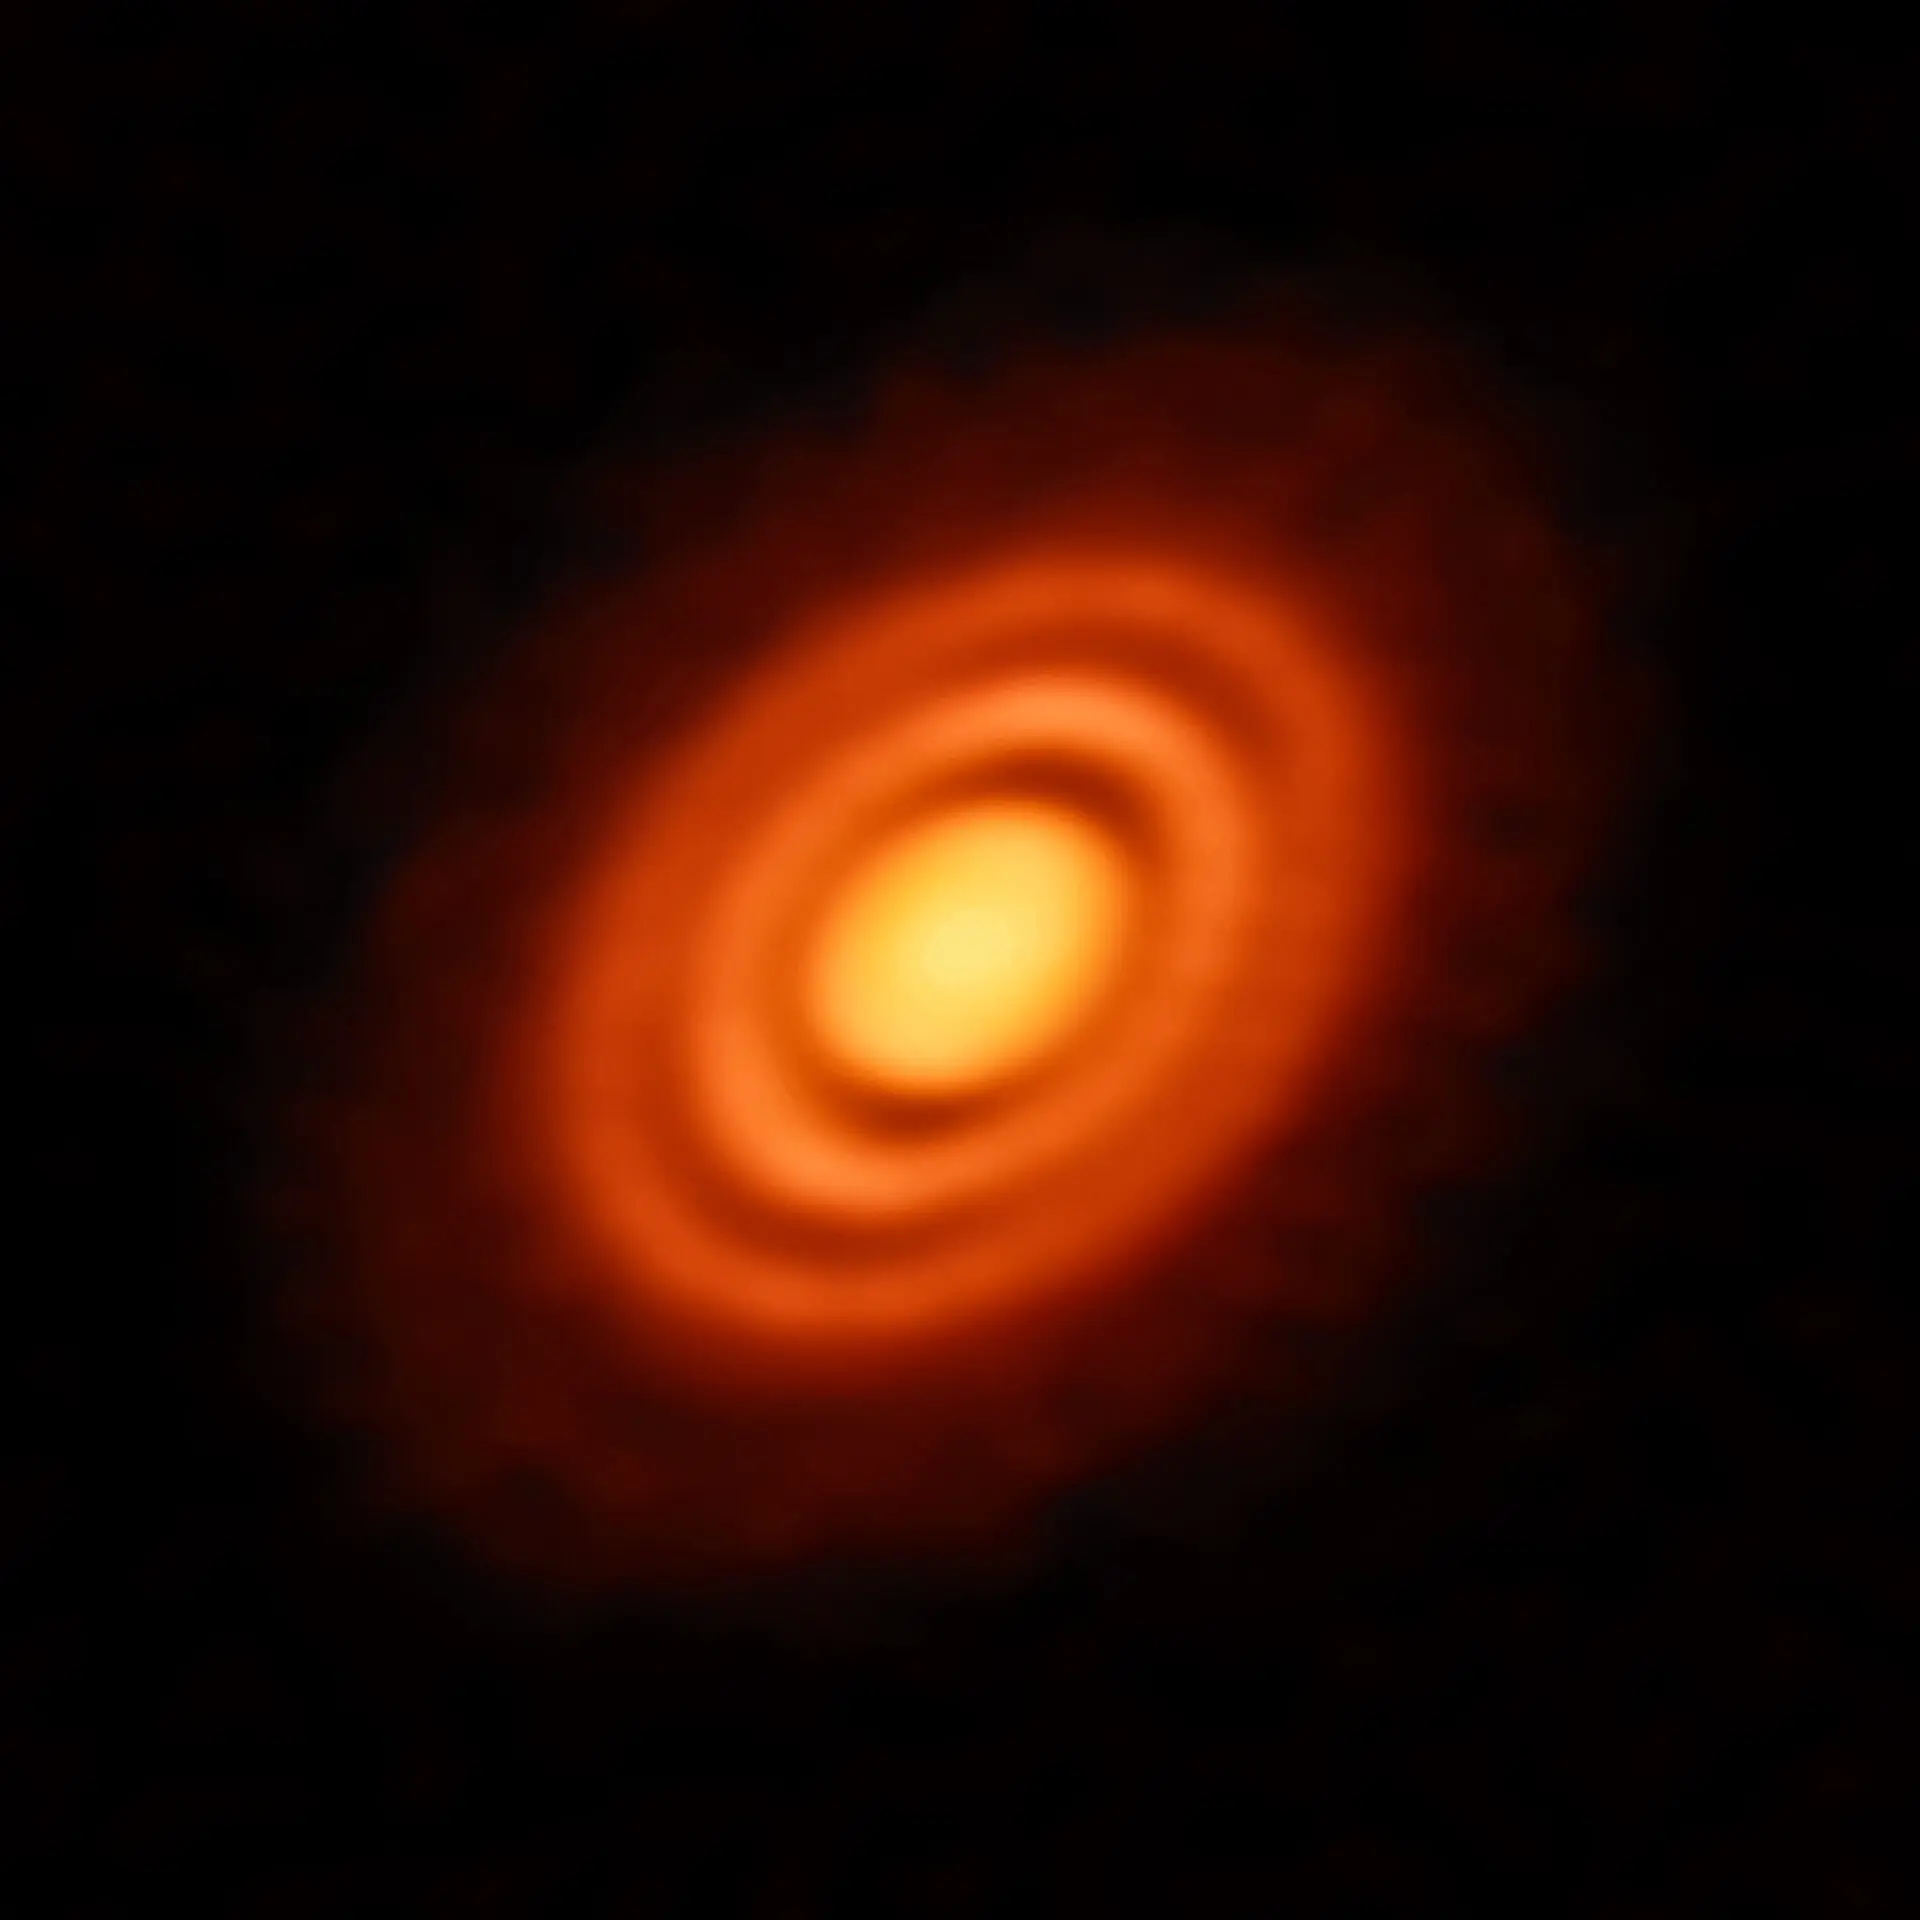

The gaps between the rings

Our Solar System formed out of a huge, primordial cloud of gas and dust. The vast majority of that cloud formed the Sun, while the leftover disc of rotating material around it eventually coalesced into the orbiting planets we know — and live on — today. Astronomers can observe similar processes happening around other stars in the cosmos. This splendid Picture of the Week shows a disc of rotating, leftover material surrounding the young star HD 163296. Using the observing power of the Atacama Large Millimeter/submillimeter Array (ALMA) in Chile, astronomers have been able to discern specific features in the disc, including concentric rings of material surrounding the central star. They were even able to use ALMA to obtain high-resolution measurements of the gas and dust constituents of the disc. With these data they could infer key details of the formation history of this young stellar system. The three gaps between the rings are likely due to a depletion of dust and in the middle and outer gaps astronomers also found a lower level of gas. The depletion of both dust and gas suggests the presence of newly formed planets, each around the mass of Saturn, carving out these gaps on their brand new orbits.

Credit: ESO, ALMA (ESO/NAOJ/NRAO); A. Isella; B. Saxton (NRAO/AUI/NSF)